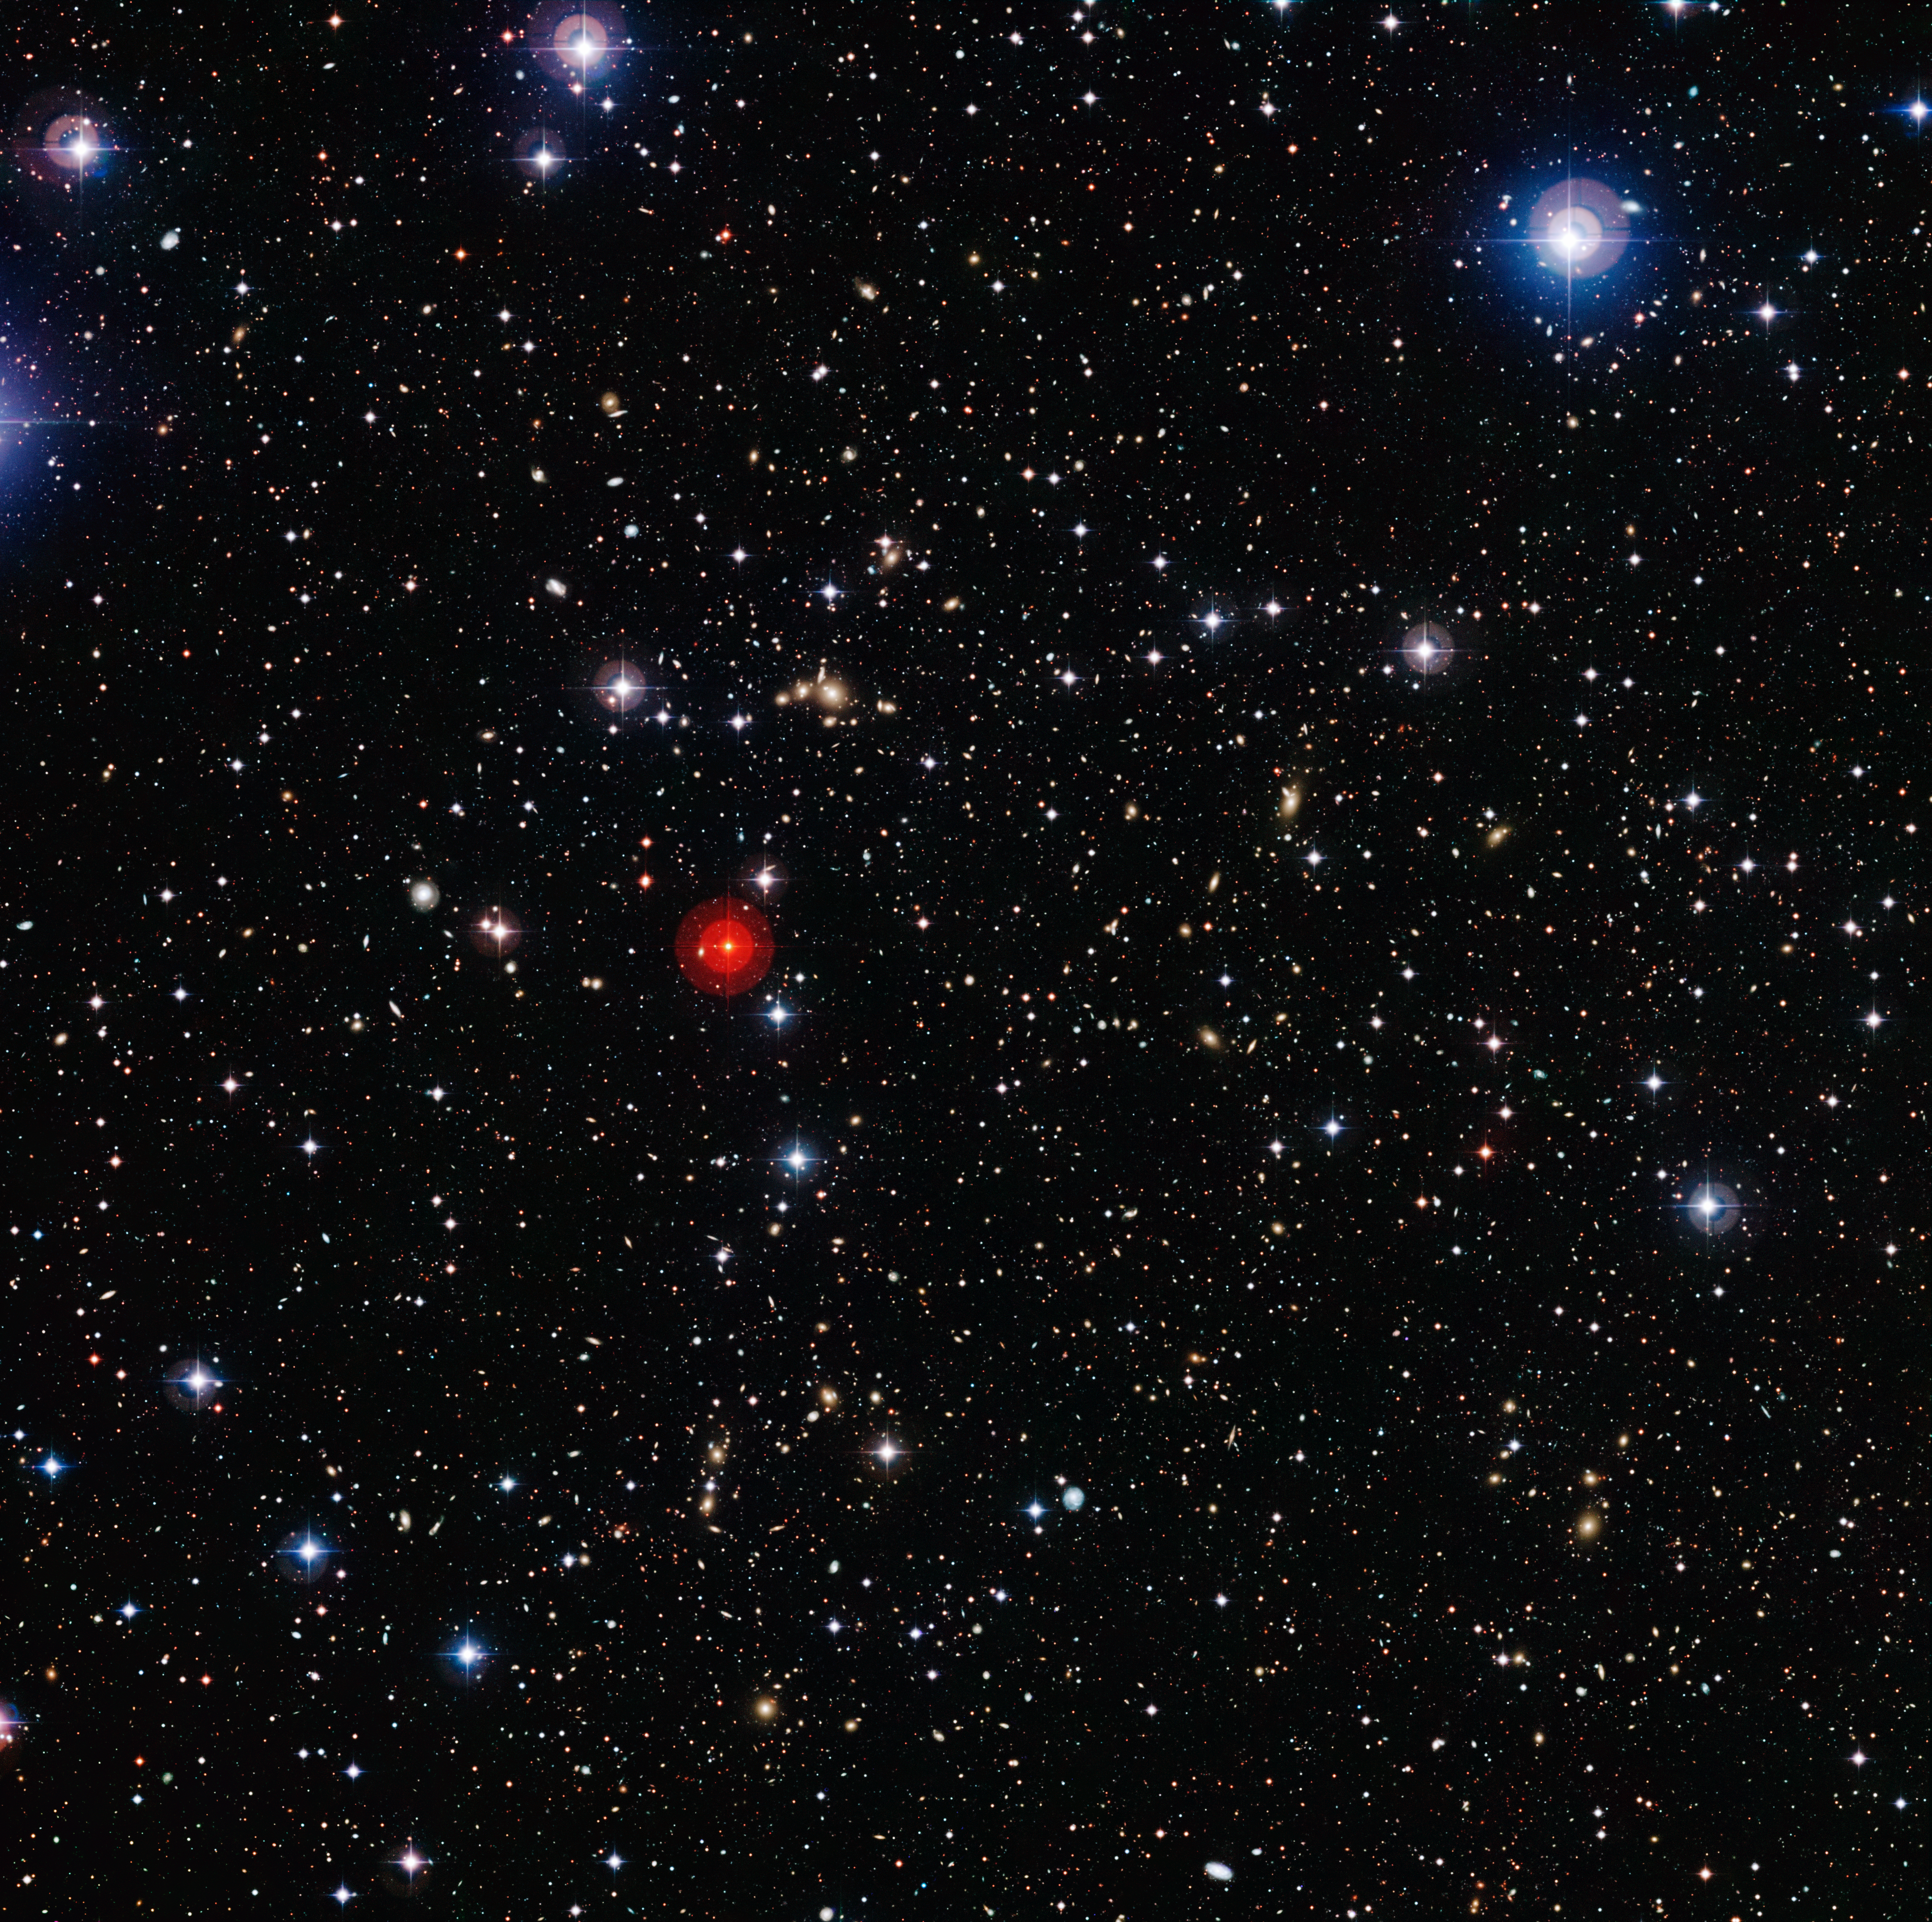

An intergalactic heavyweight

This deep-field image shows what is known as a supercluster of galaxies — a giant group of galaxy clusters which are themselves clustered together. This one, known as Abell 901/902, comprises three separate main clusters and a number of filaments of galaxies, typical of such super-structures. One cluster, Abell 901a, can be seen above and just to the right of the prominent red foreground star near the middle of the image. Another, Abell 901b, is further to the right of Abell 901a, and slightly lower. Finally, the cluster Abell 902 is directly below the red star, towards the bottom of the image.

The Abell 901/902 supercluster is located a little over two billion light-years from Earth, and contains hundreds of galaxies in a region about 16 million light-years across. For comparison, the Local Group of galaxies — which contains our Milky Way among more than 50 others — measures roughly ten million light-years across.

This image was taken by the Wide Field Imager (WFI) camera on the MPG/ESO 2.2-metre telescope, located at the La Silla Observatory in Chile. Using data from the WFI and from the NASA/ESA Hubble Space Telescope, in 2008 astronomers were able to precisely map the distribution of dark matter in the supercluster, showing that the clusters and individual galaxies which comprise the super-structure reside within vast clumps of dark matter. To do this, astronomers looked at how the light from 60 000 faraway galaxies located behind the supercluster was being distorted by the gravitational influence of the dark matter it contains, thus revealing its distribution. The mass of the four main dark matter clumps of Abell 901/902 is thought to be around ten trillion times that of the Sun.

The observations shown here are part of the COMBO-17 survey, a survey of the sky undertaken in 17 different optical filters using the WFI camera. The COMBO-17 project has so far found over 25 000 galaxies.

Credit: ESO